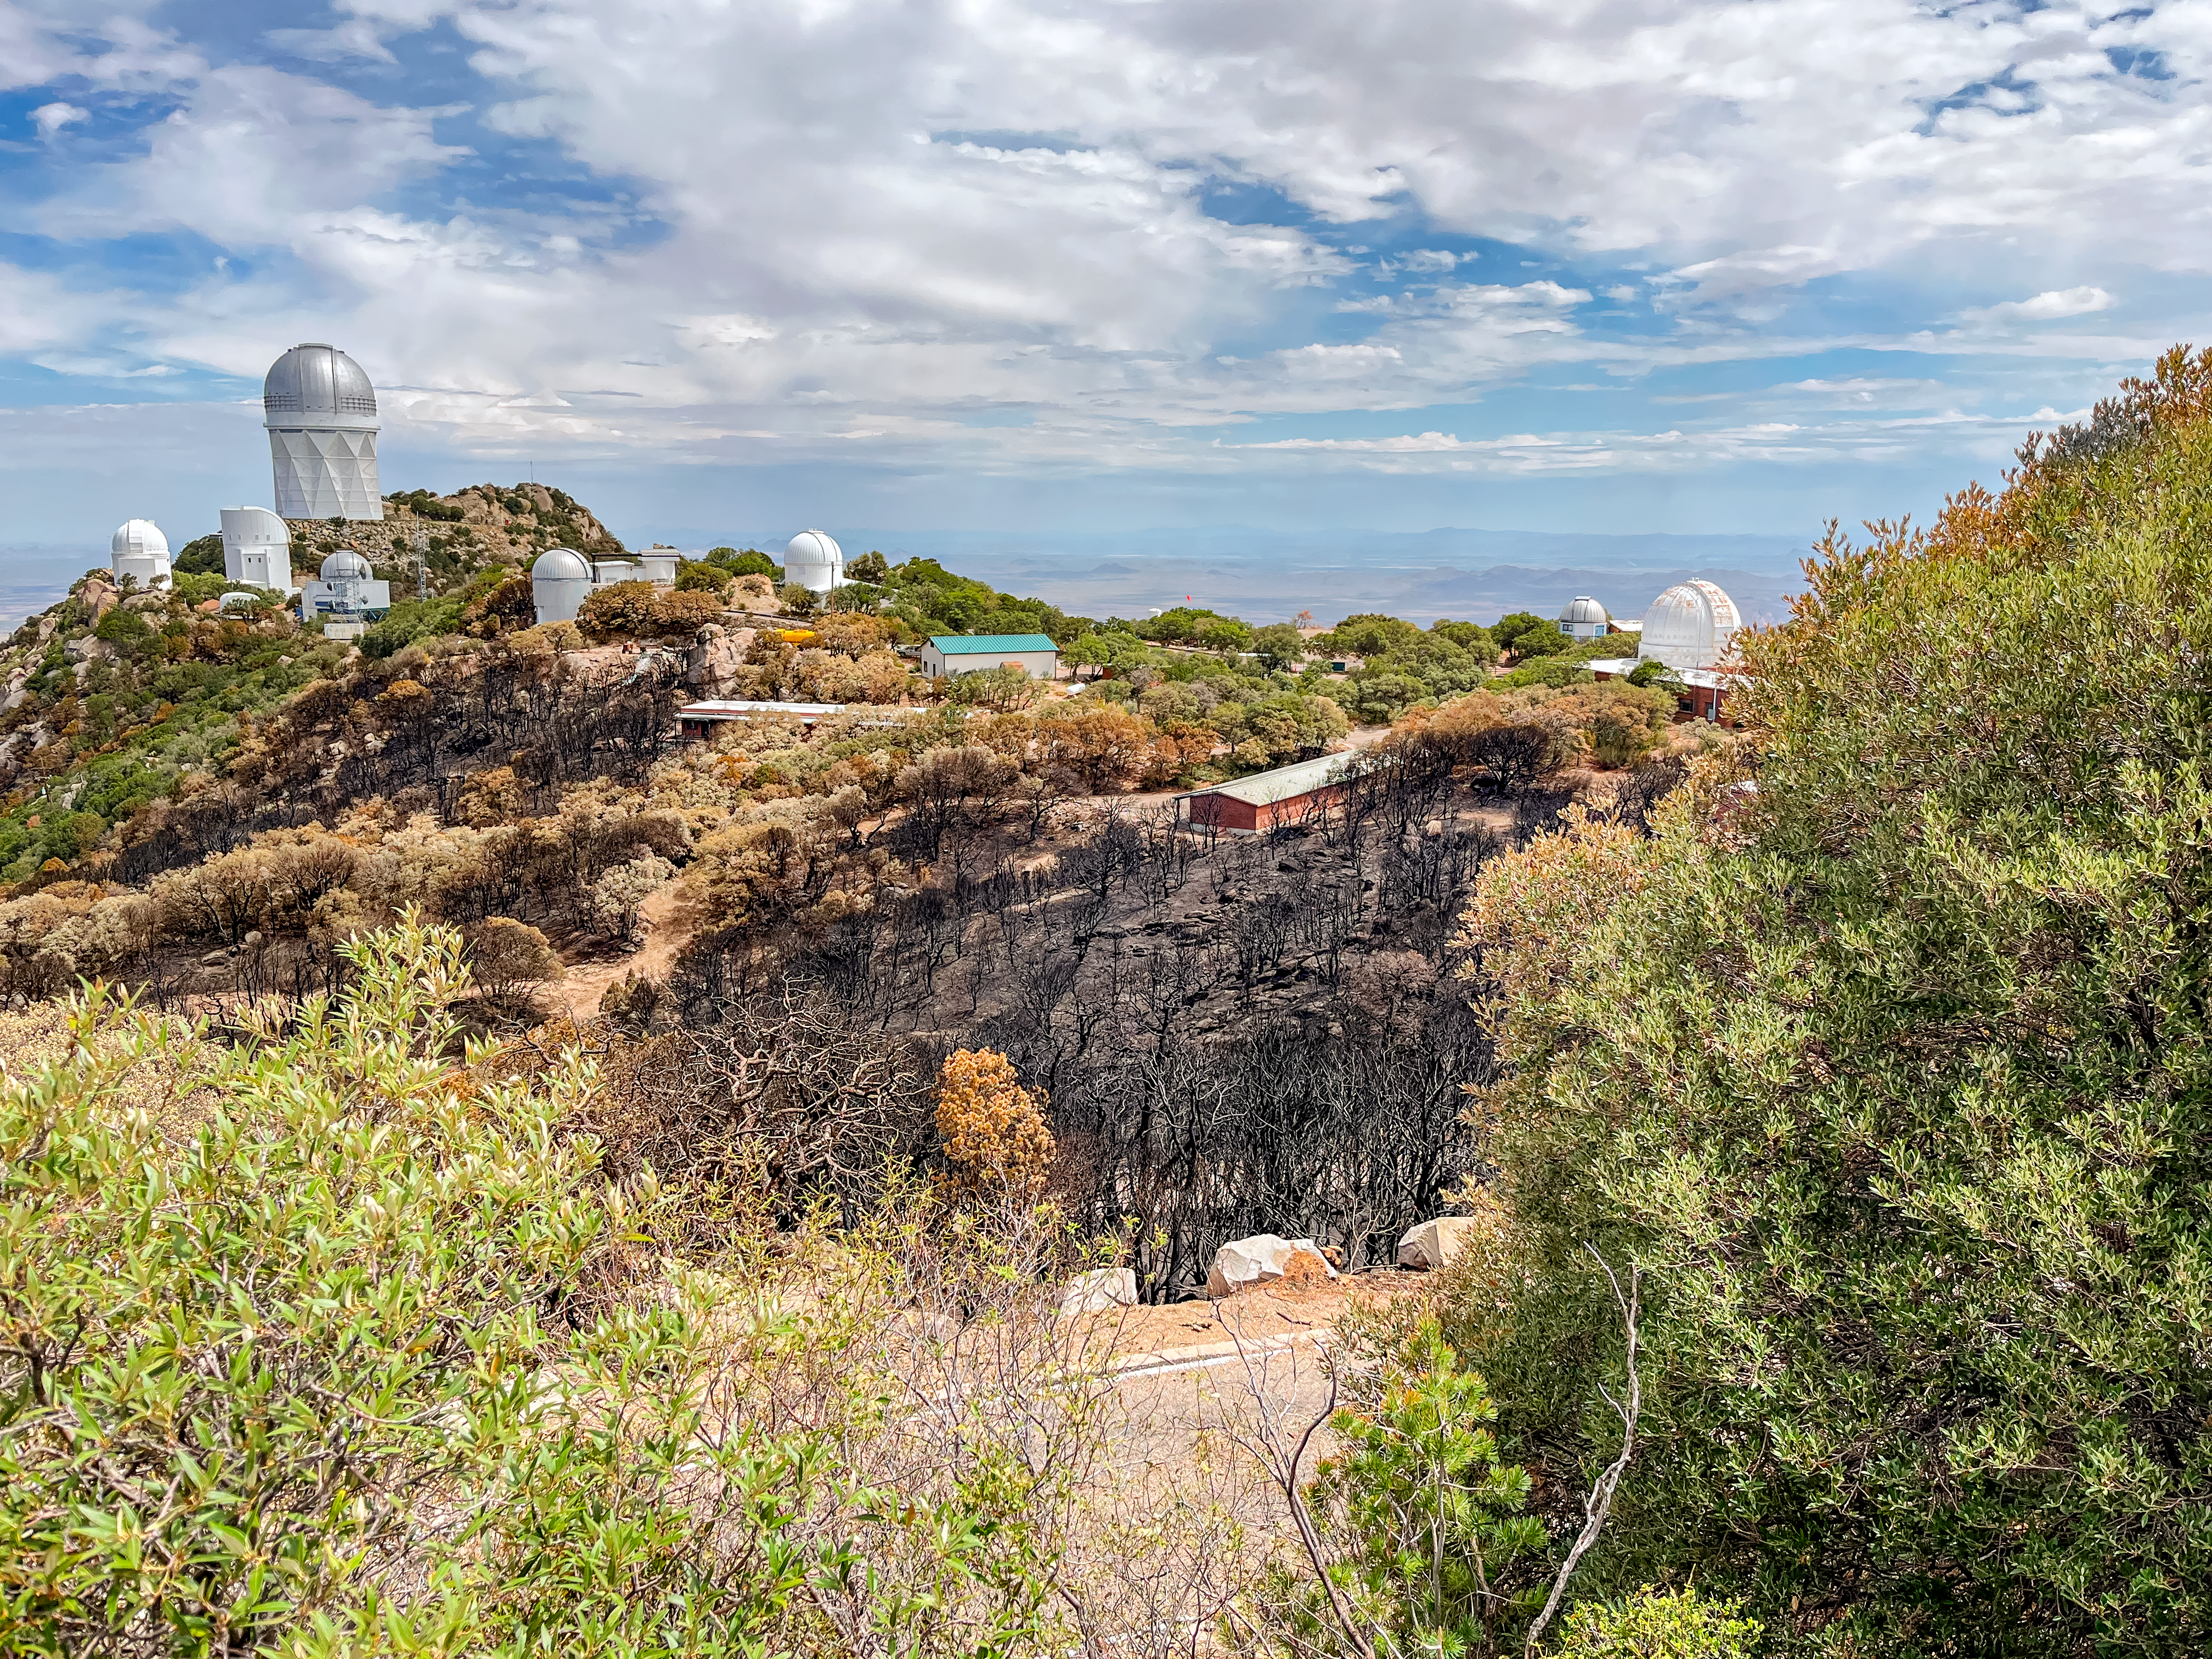

Kitt Peak National Observatory after the Contreras Fire

Kitt Peak National Observatory after the Contreras Fire. The Nicholas U. Mayall 4-meter Telescope is visible on the ridge on the left hand side of the image.

Credit: KPNO/NOIRLab/NSF/AURA